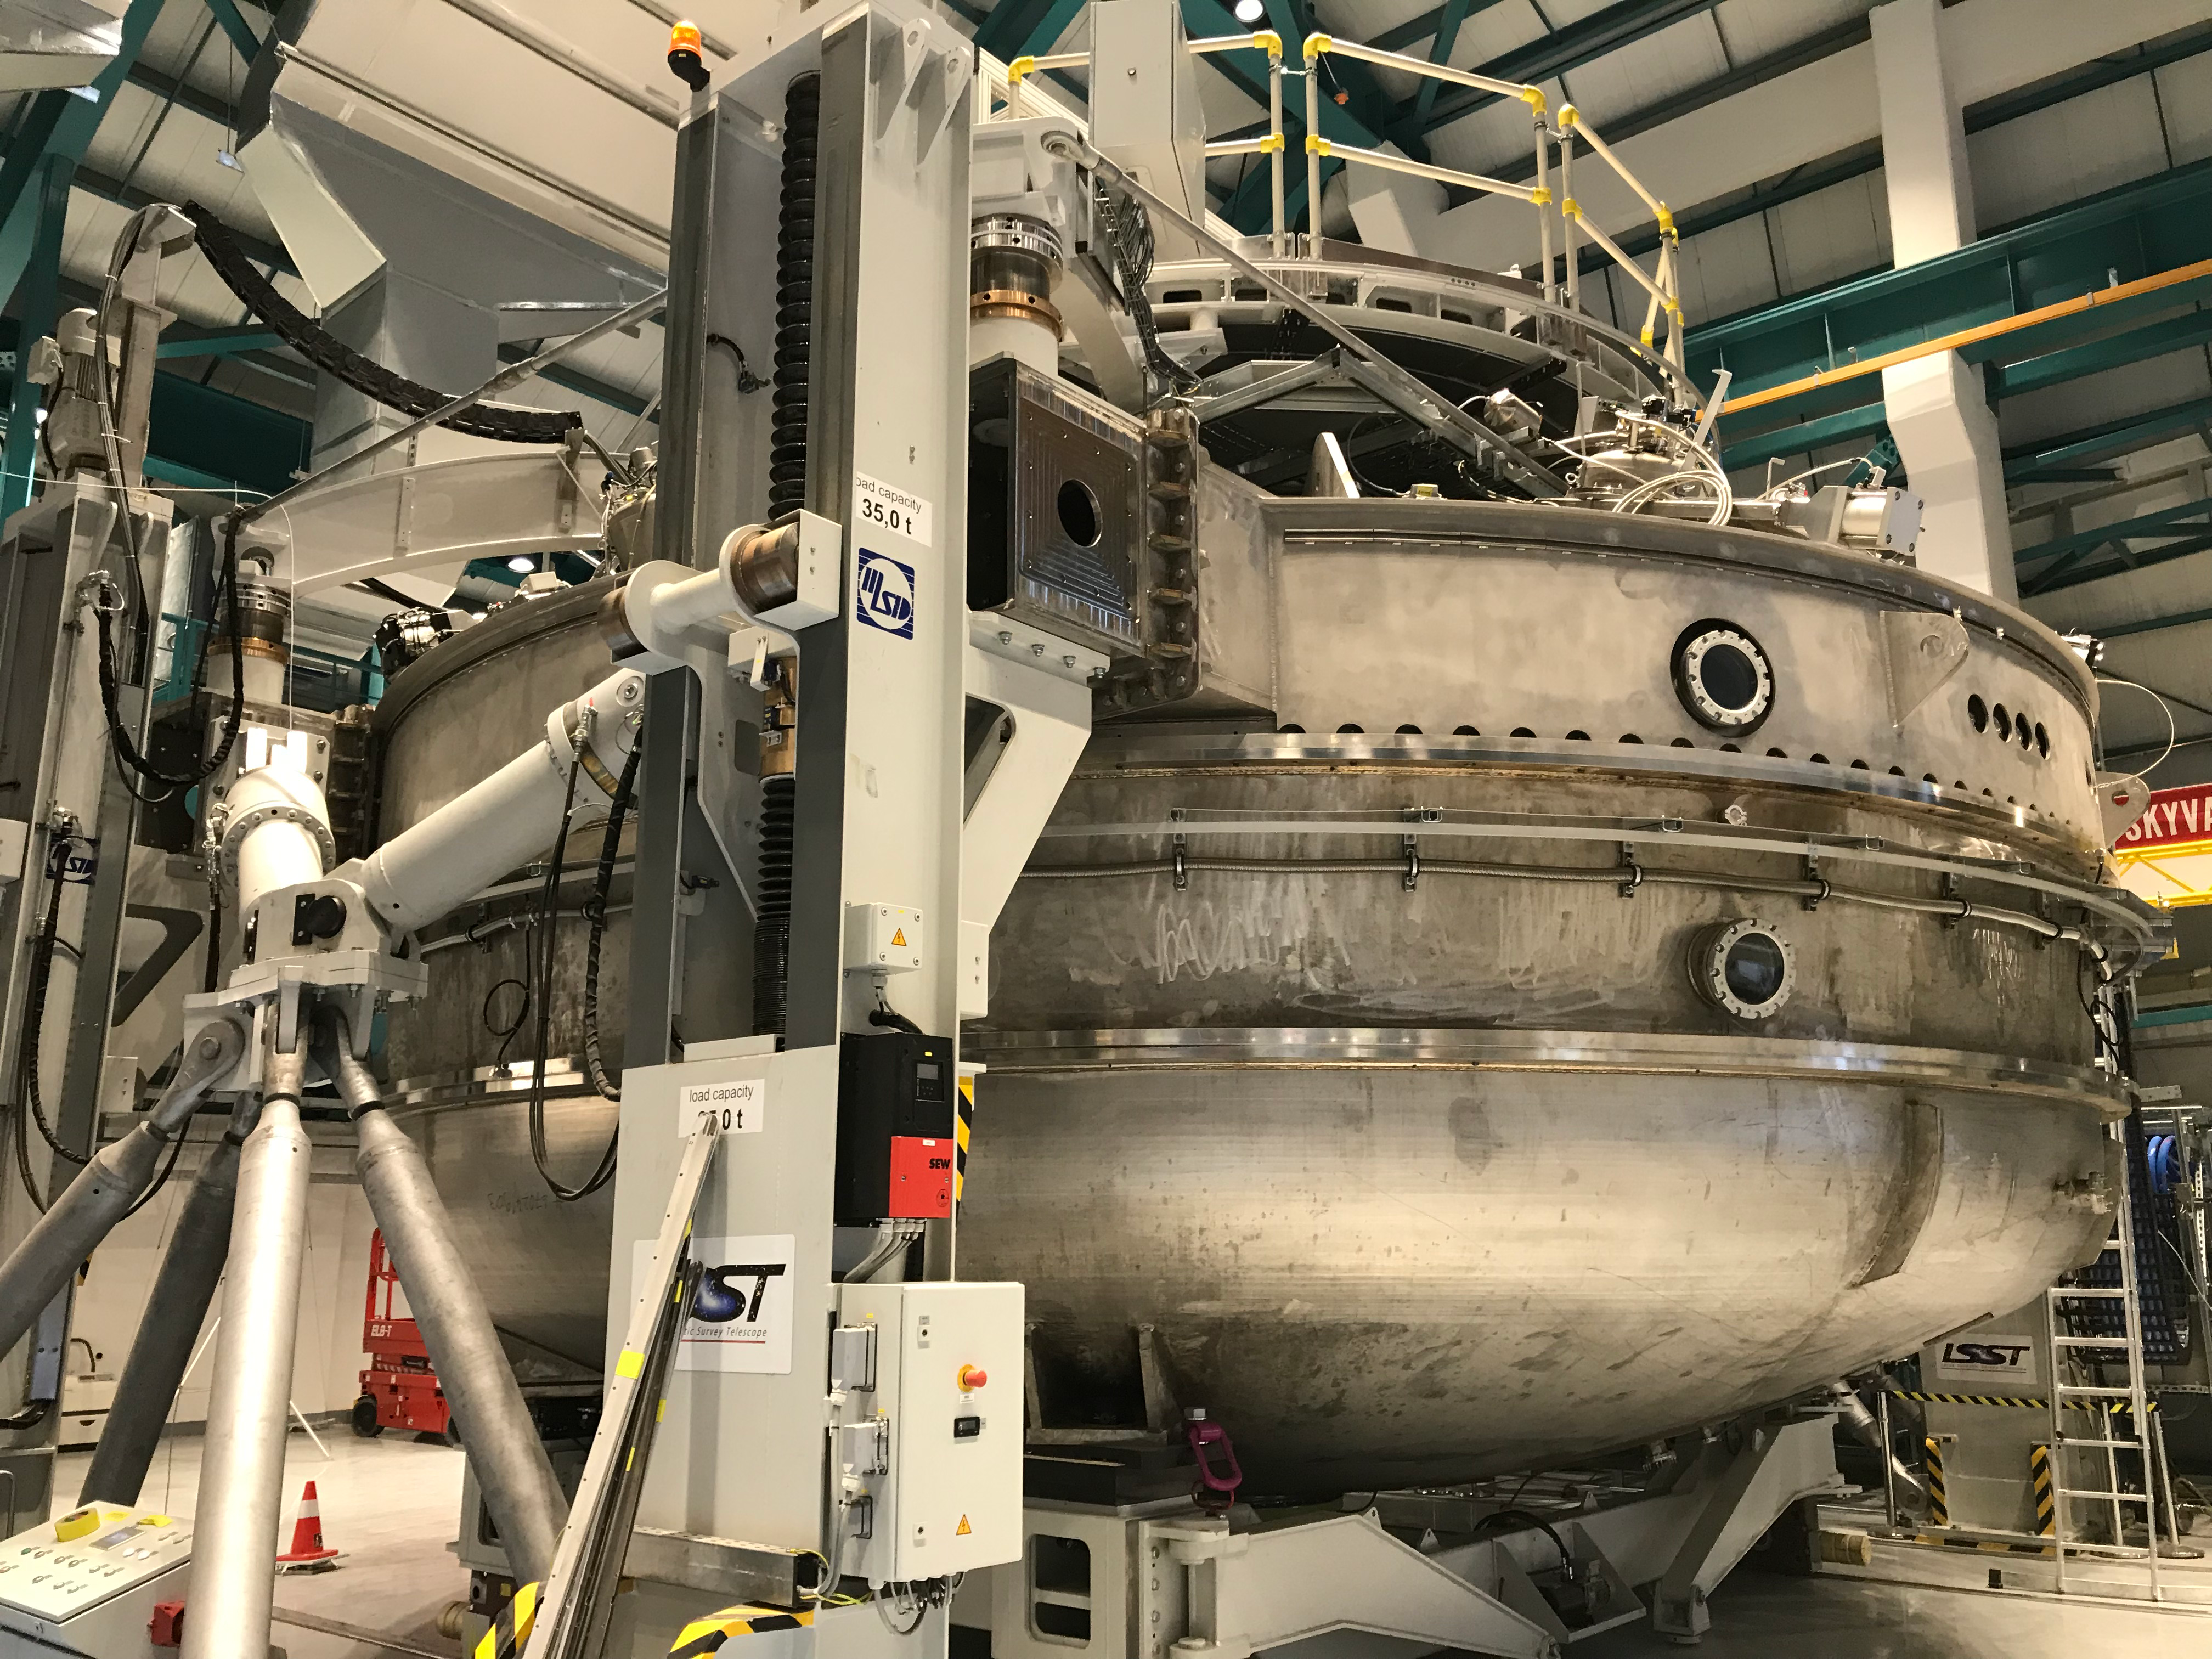

Coating Plant Assembly on Summit

A crew from Von Ardenne, the LSST Coating Chamber vendor, is currently onsite at the LSST summit facility building, performing work on the Coating Chamber, which arrived at the summit in November 2018. According to Tomislav Vucina, LSST Coatings Engineer, "The LSST Coating Chamber will be the largest, most modern, and most powerful mirror coating mechanism used by any telescope in the world." The Coating Chamber, which was constructed in Germany, is now beginning a six-month program of “assembly, integration, and commissioning,” which refers to installation of all components of the Coating Plant, and the testing necessary to ensure that everything works the way it’s supposed to. After final acceptance, and after both LSST mirrors arrive, the Coating Plant will be used to coat the Primary/Tertiary Mirror (M1M3) with aluminum, and the Secondary Mirror (M2) with silver.

Credit: Rubin Observatory/NSF/AURA